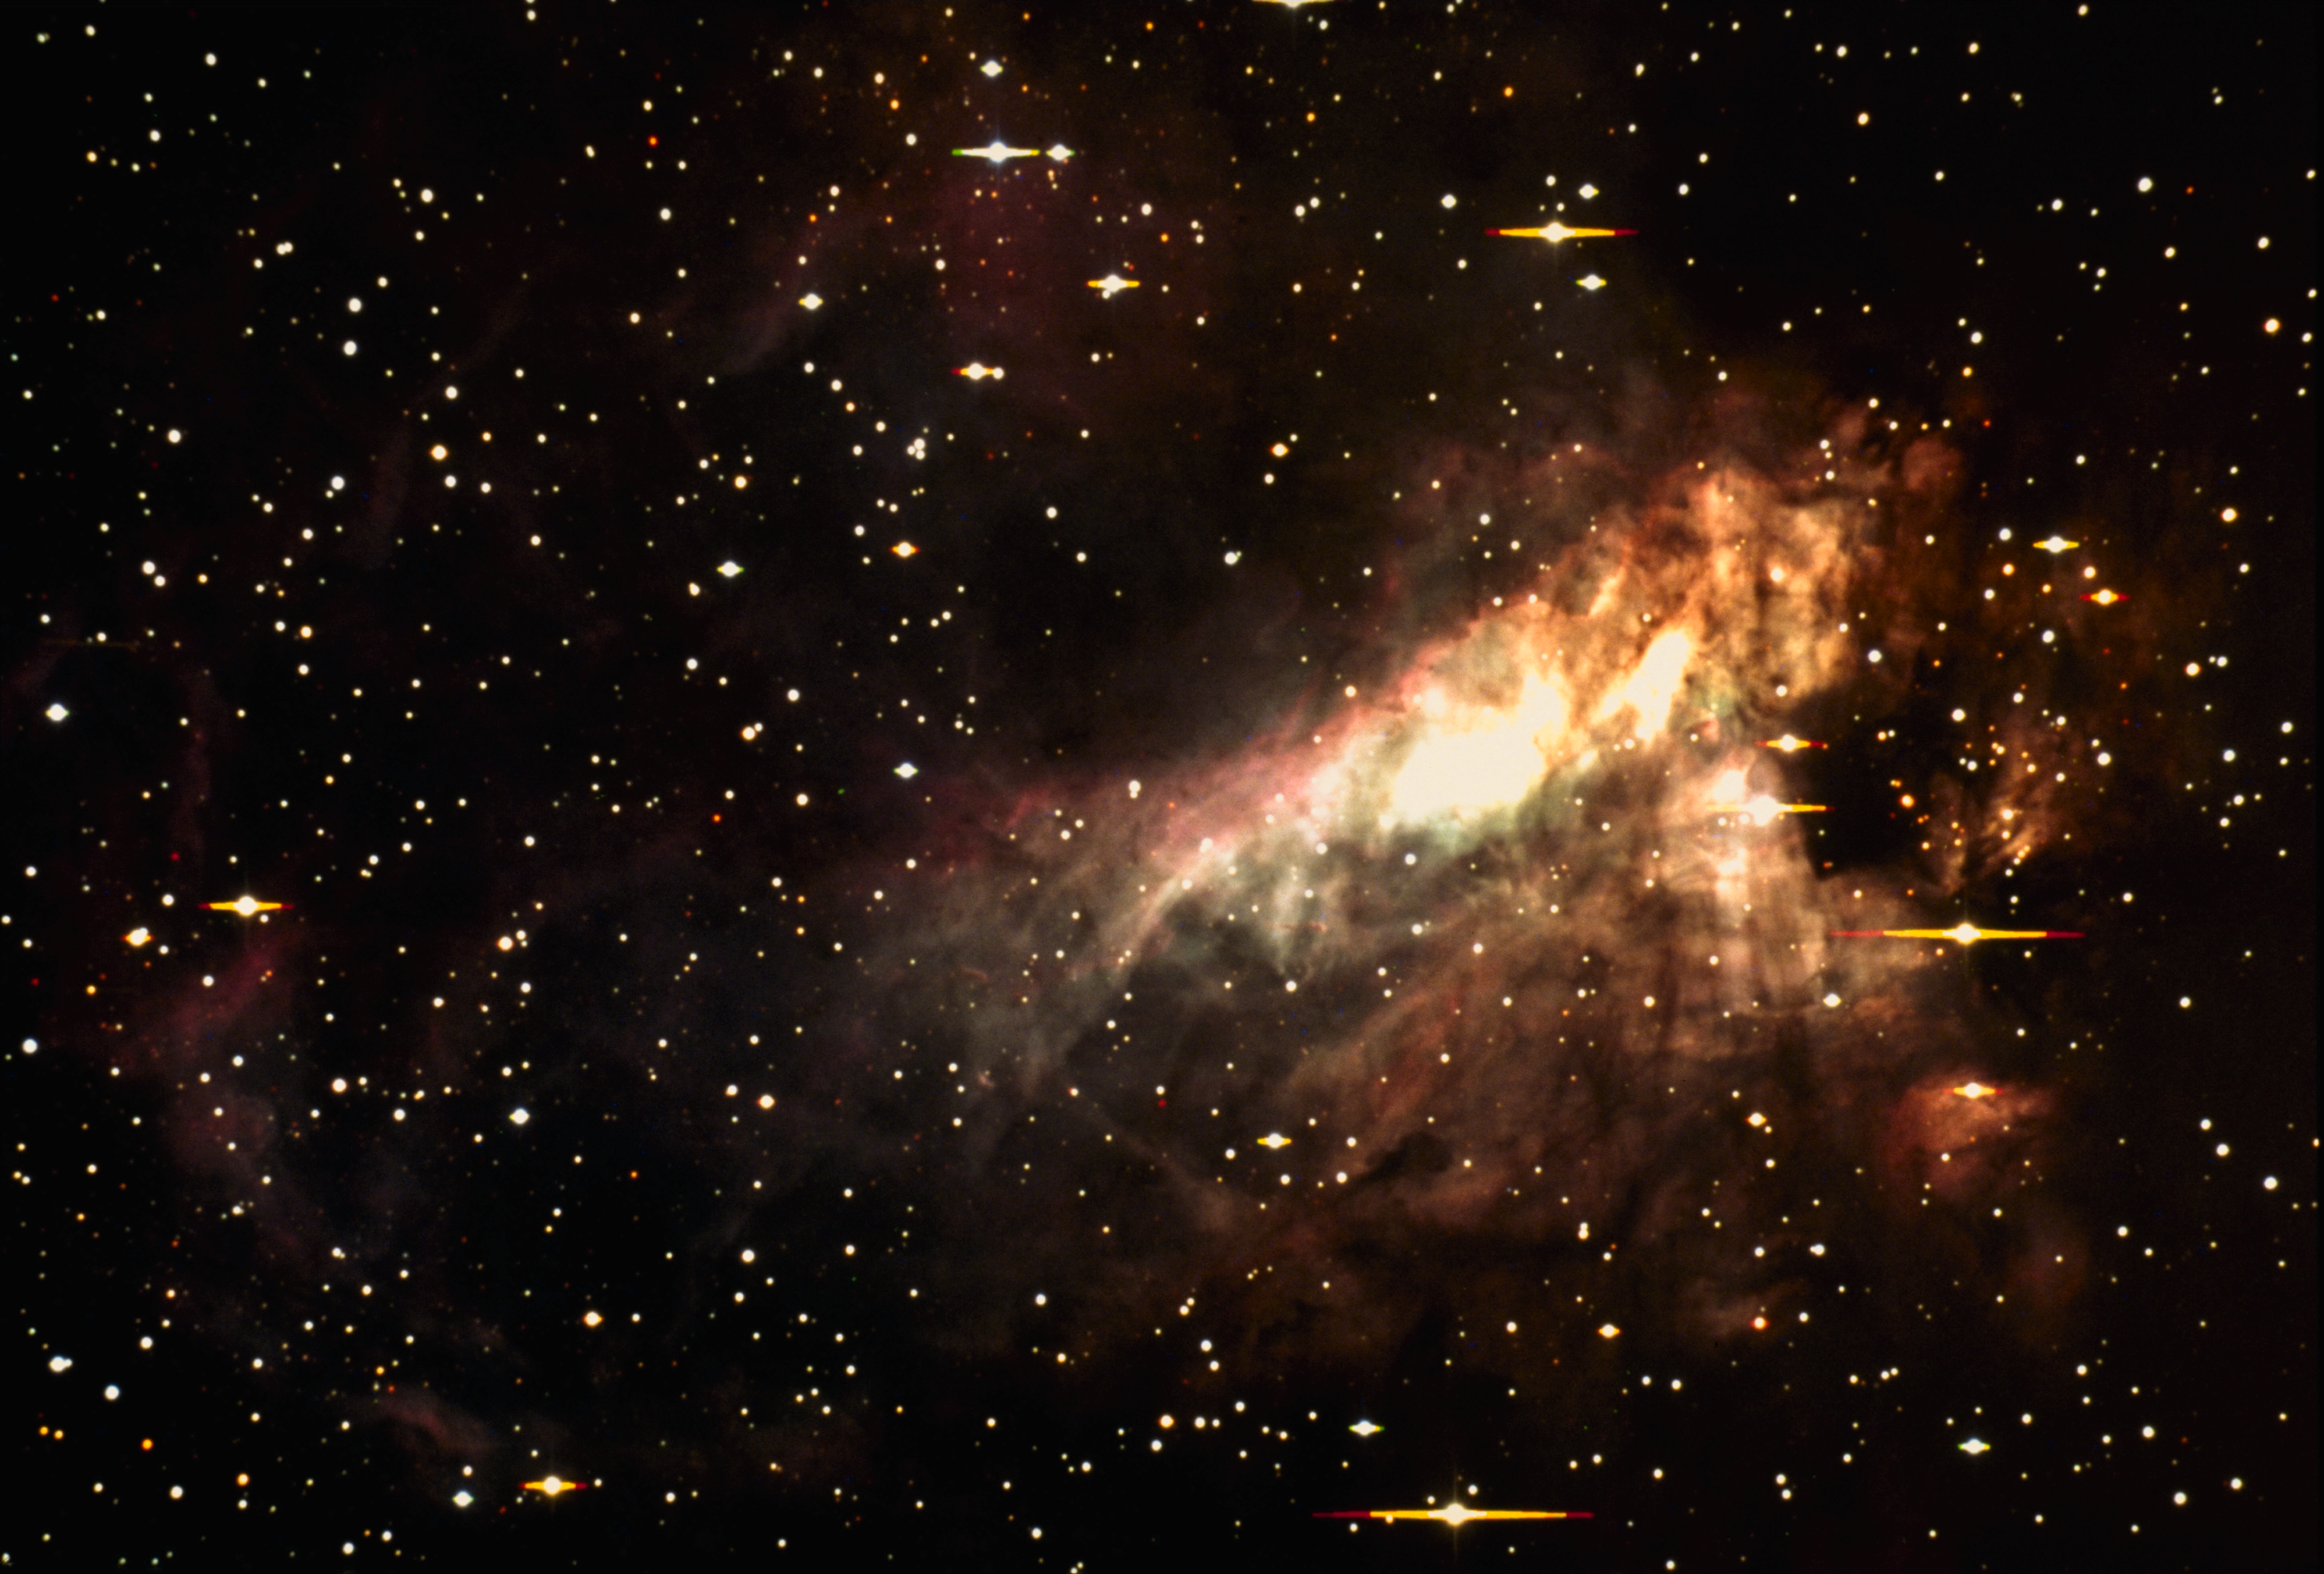

The Omega Nebula, M17 (NGC 6618)

The Omega Nebula, M17 (NGC6618), as seen by the KPNO 0.9-meter telescope in 1993 (true color CCD image). M17 is a bright nebula with lanes of opaque dust; it is also referred to as the Swan Nebula and the Horseshoe Nebula. M17 is about 5700 light-years away in the direction of Sagittarius, and contains about 800 solar masses of material within its 17-light-year diameter. We also have optical pictures from the KPNO Schmidt and the KPNO Mayall 4-meter telescopes, an emission line image from the KPNO Schmidt, revealing physical conditions in the nebula, and an interesting infrared image from the KPNO 2.1-meter telescope.

Credit: Todd Boroson/NOIRLab/NSF/AURA